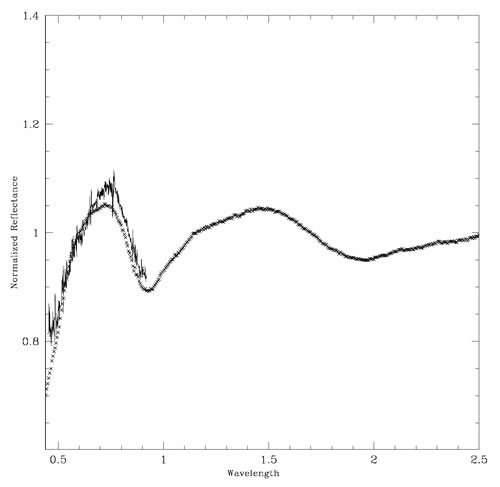

GMOS spectrum

GMOS spectrum (black line) plotted with the laboratory spectrum of an ordinary chondrite (OC) meteoroid named ‘Fayetteville’. The close match between the spectra implies that the Datura family of asteroids is young since ‘space weathering’ has not had enough time to diminish the strength of the absorption feature.

Credit: International Gemini Observatory/NOIRLab/NSF/AURA